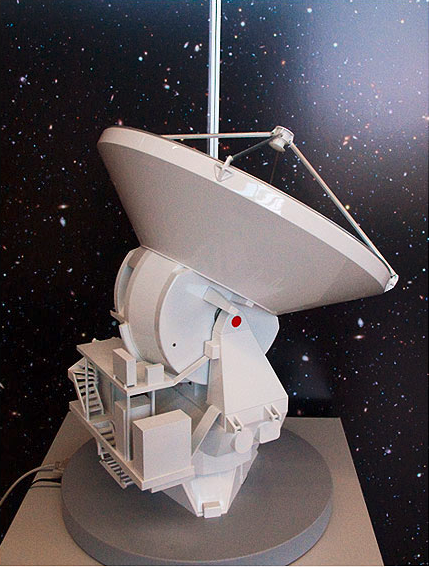

ALMA antenna model 03

ALMA single antenna, motorised.

Shipping dimensions: 76cm x 75cm x 117cm, 80kg

Credit: ESO